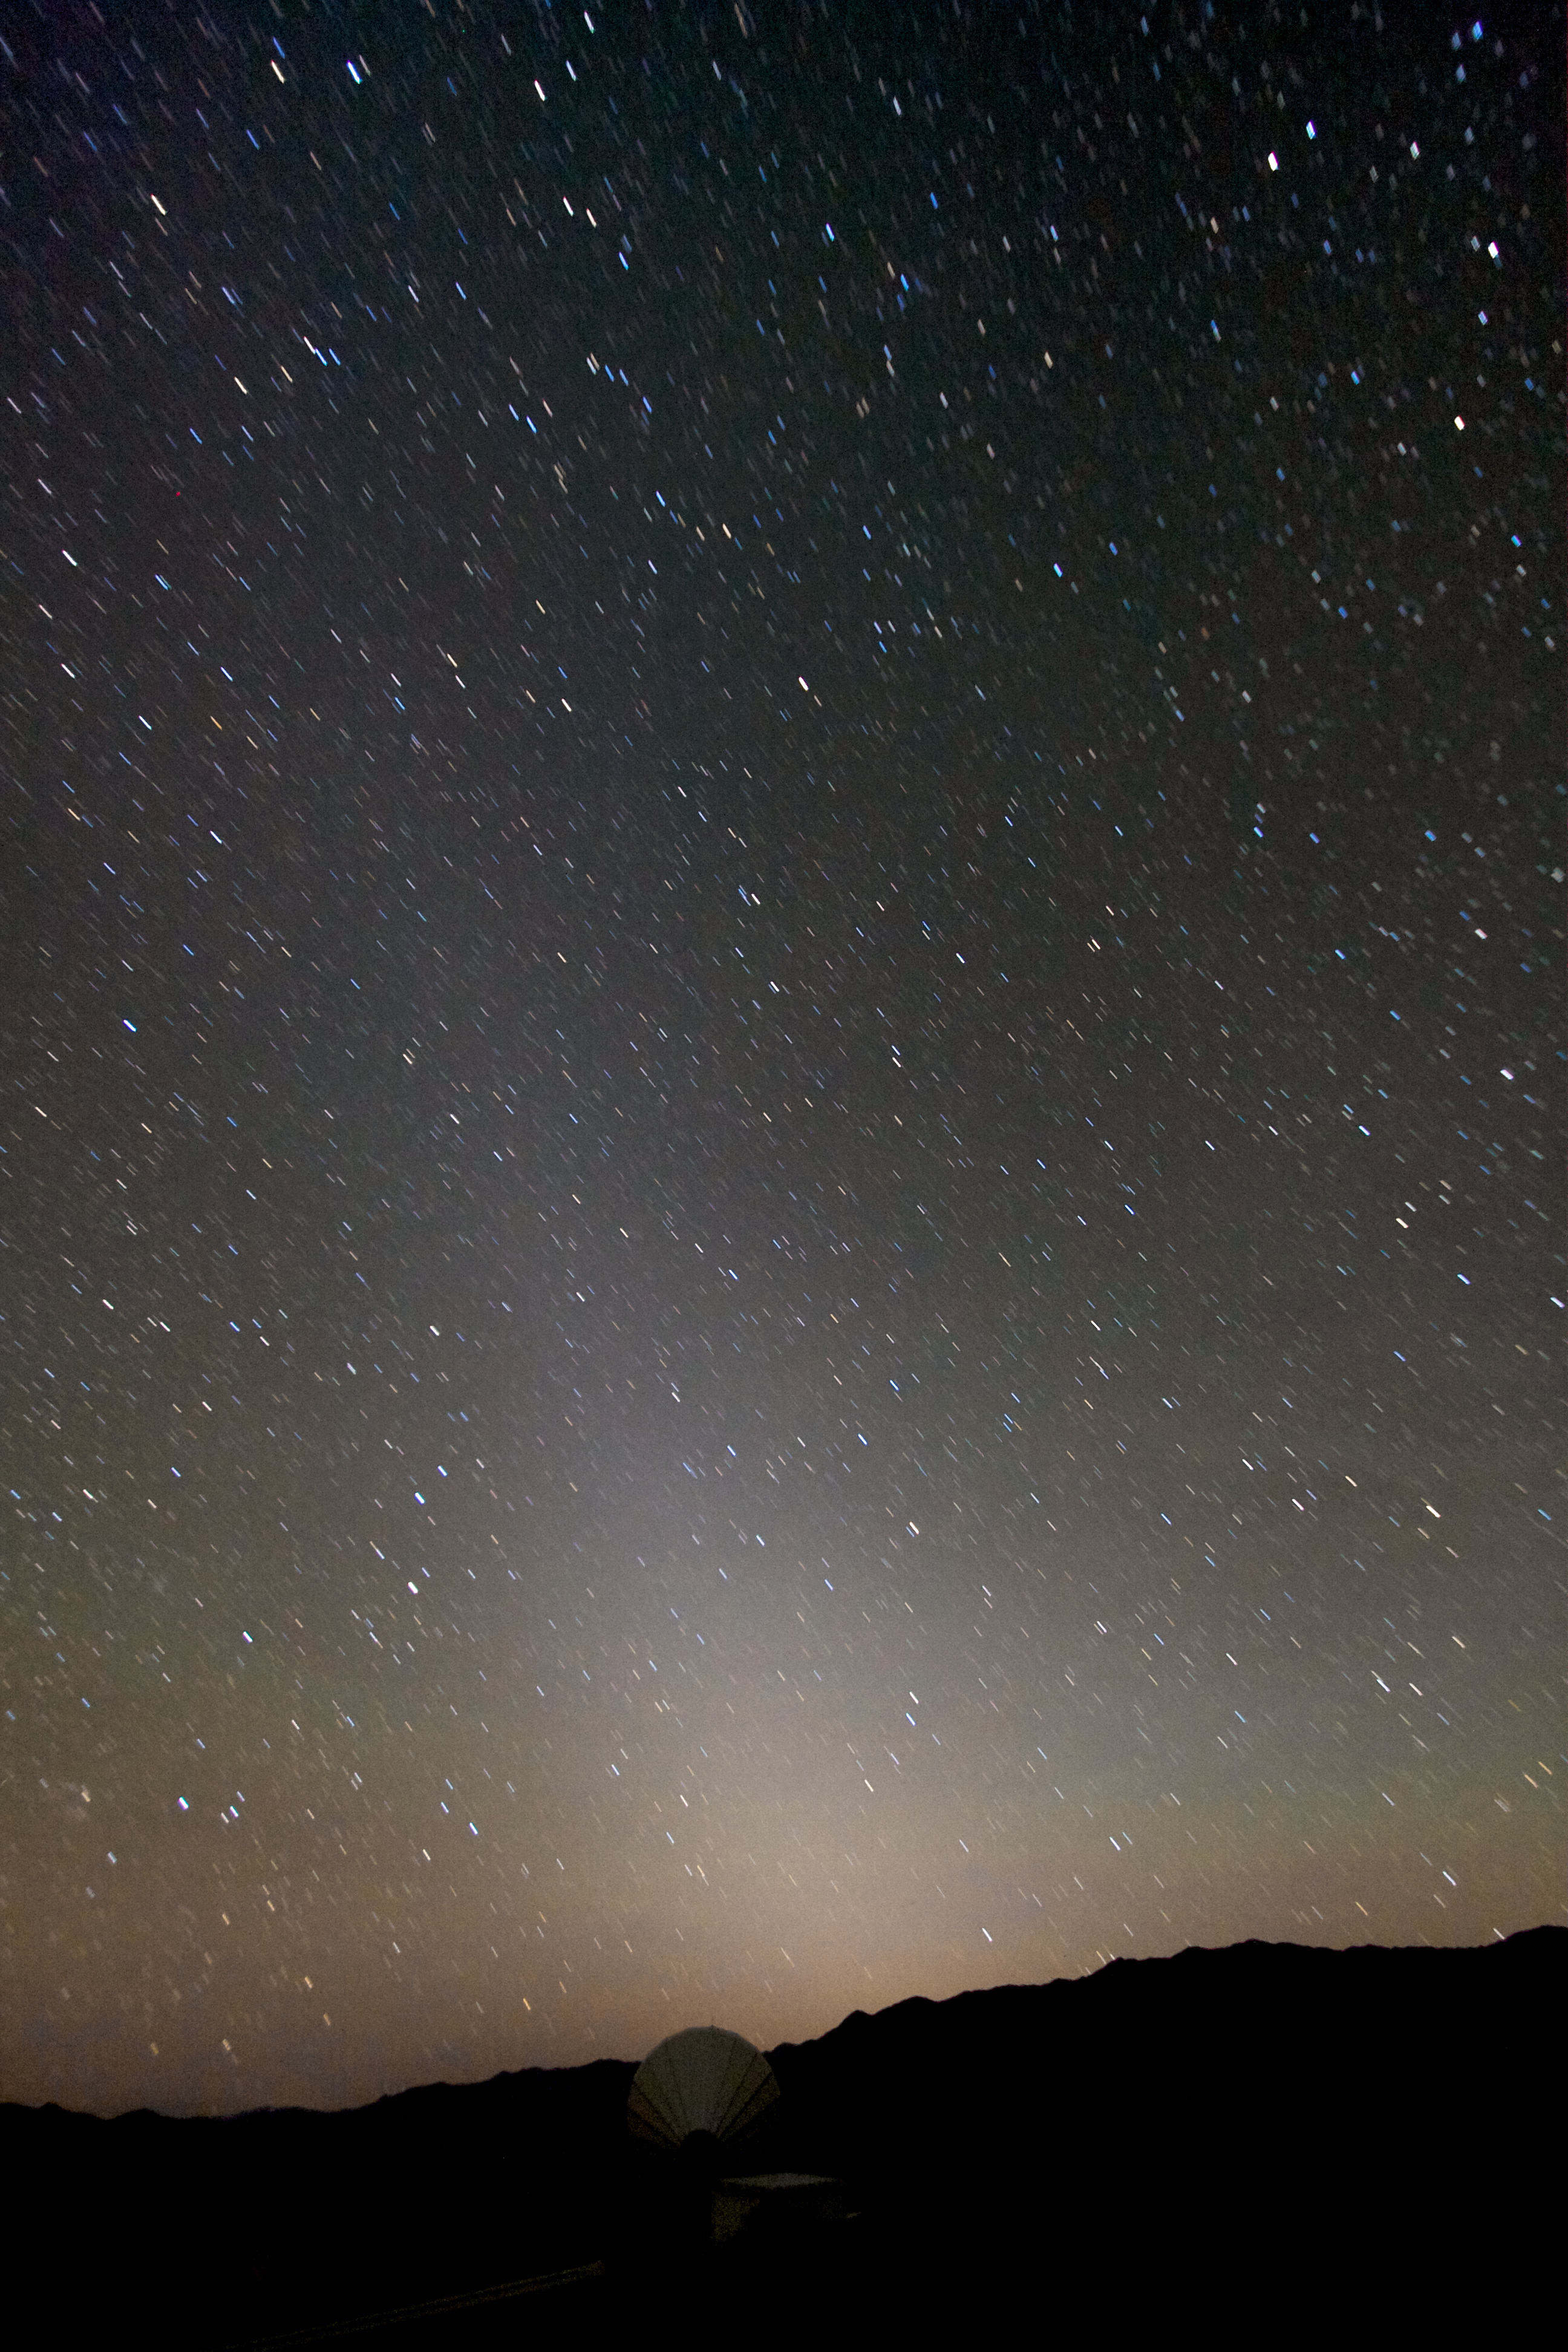

Zodiacal light over Paranal

A glorious starry sky, with a bright column due to zodiacal light, illuminates the desert landscape around Cerro Paranal, home to ESO’s Very Large Telescope (VLT).

Credit: A. Fitzsimmons/ESO